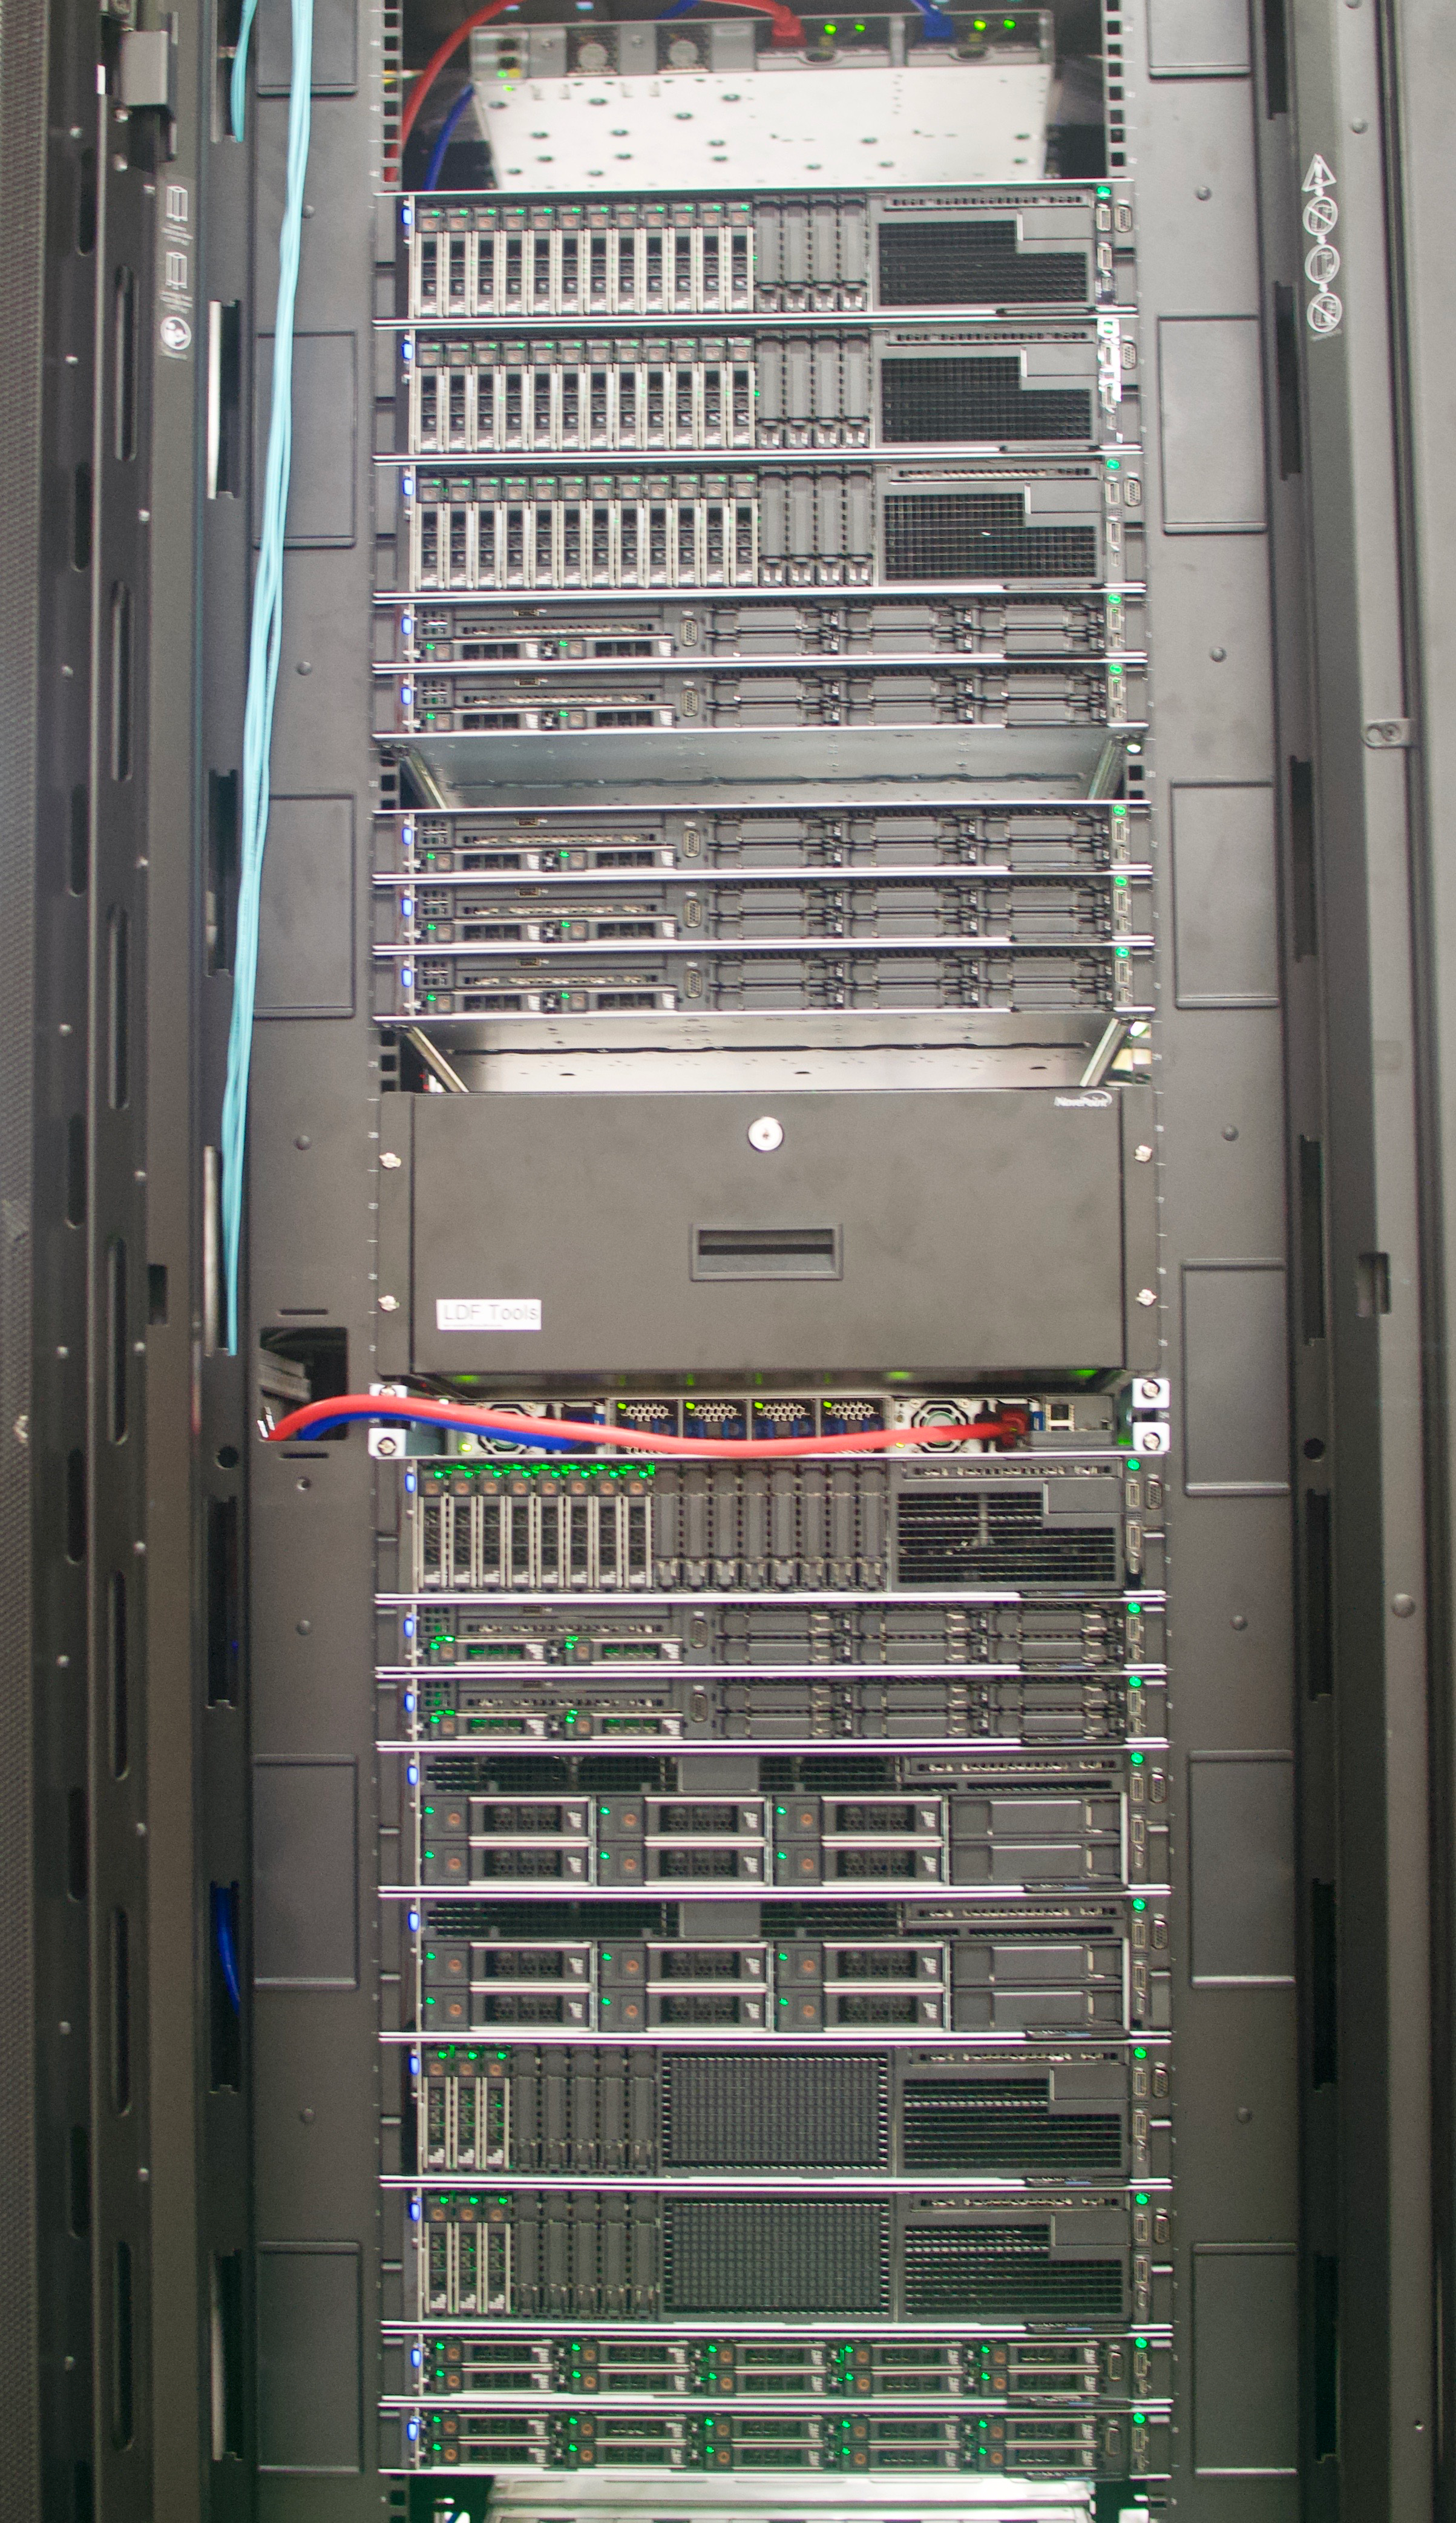

DWDM & Commissioning Cluster

On May 14th, the IT group in La Serena enabled the utilization of internal routed traffic in Rubin Observatory's Long Haul Network. This means that a group of clusters, along with Commissioning Camera forwarders deployed at the base, will use this dedicated link to transfer data when the destination is the National Center for Supercomputing Applications (NCSA). This work marks an important milestone towards the completion of the Network baseline of Rubin Observatory.

Credit: Rubin Observatory/NSF/AURA